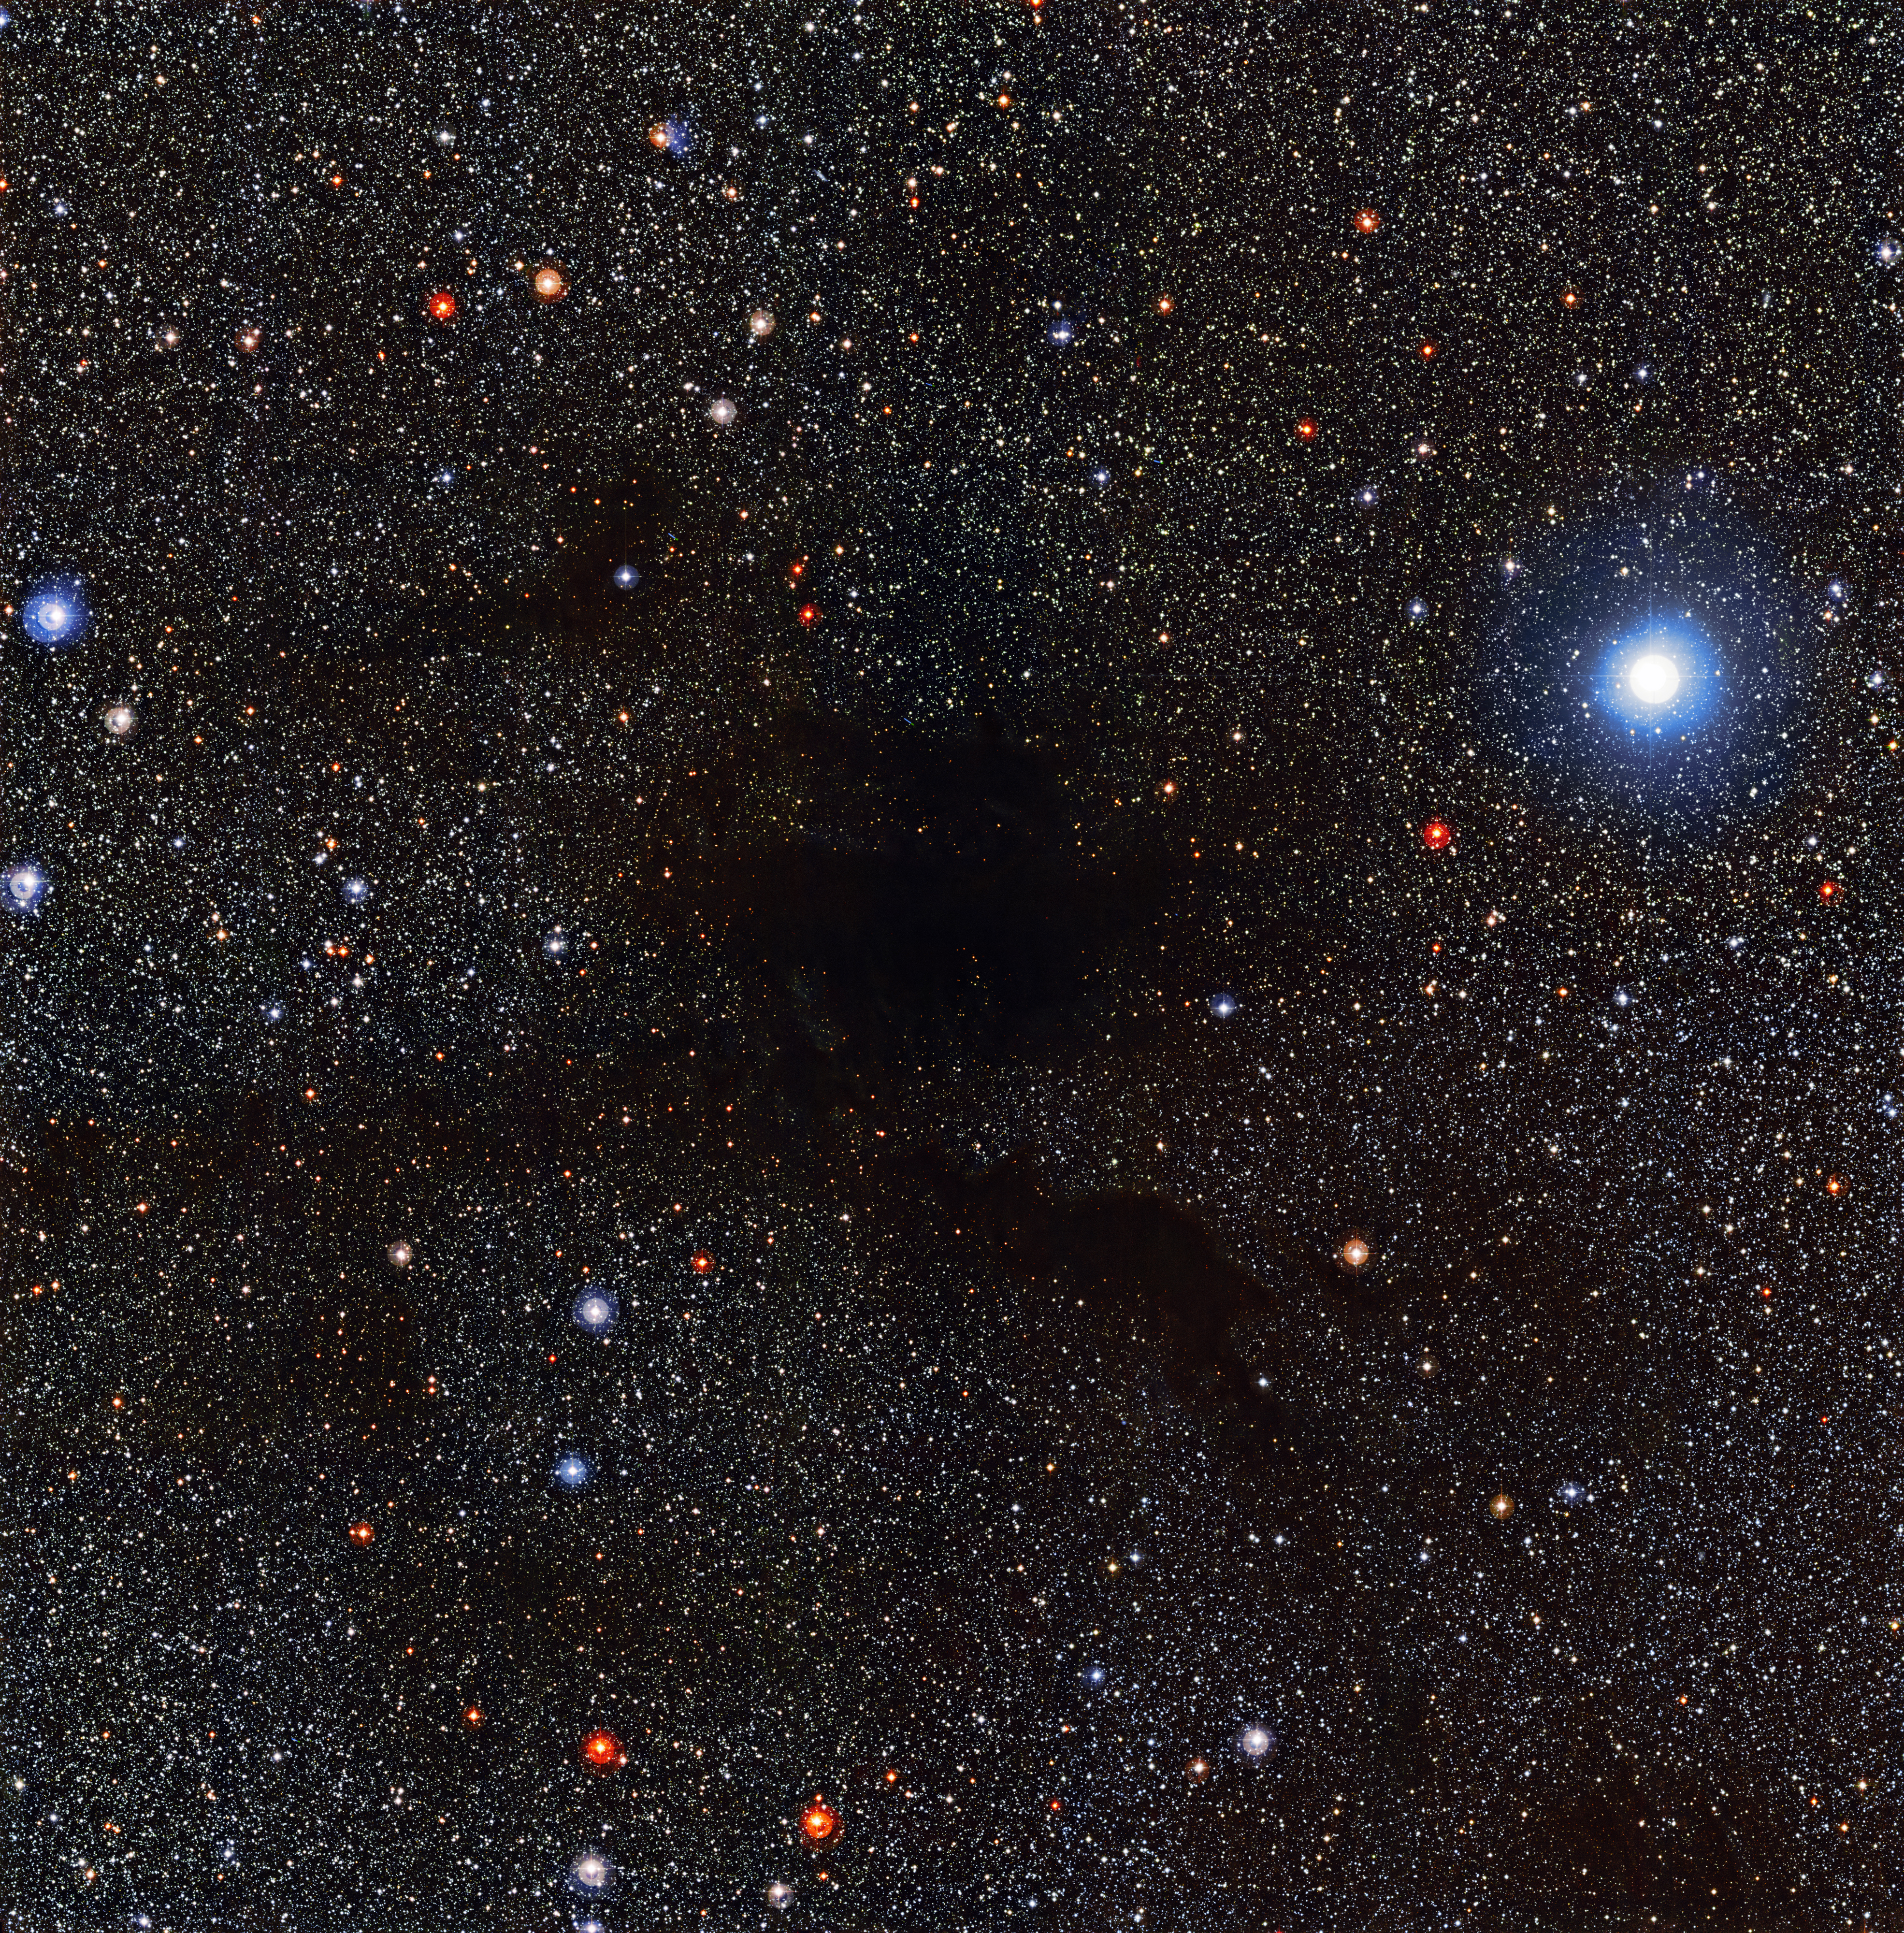

The dark cloud Lupus 4

The Wide Field Imager (WFI) on the MPG/ESO 2.2-metre telescope at the La Silla Observatory in Chile captured this view of dark cloud Lupus 4 blotting out background stars. Lupus 4 is a dense pocket of gas and dust where new stars are expected to form. The cloud is located about 400 light-years away from Earth, on the border between the constellations of Lupus (The Wolf) and Norma (The Carpenter's Square).

Credit: ESO